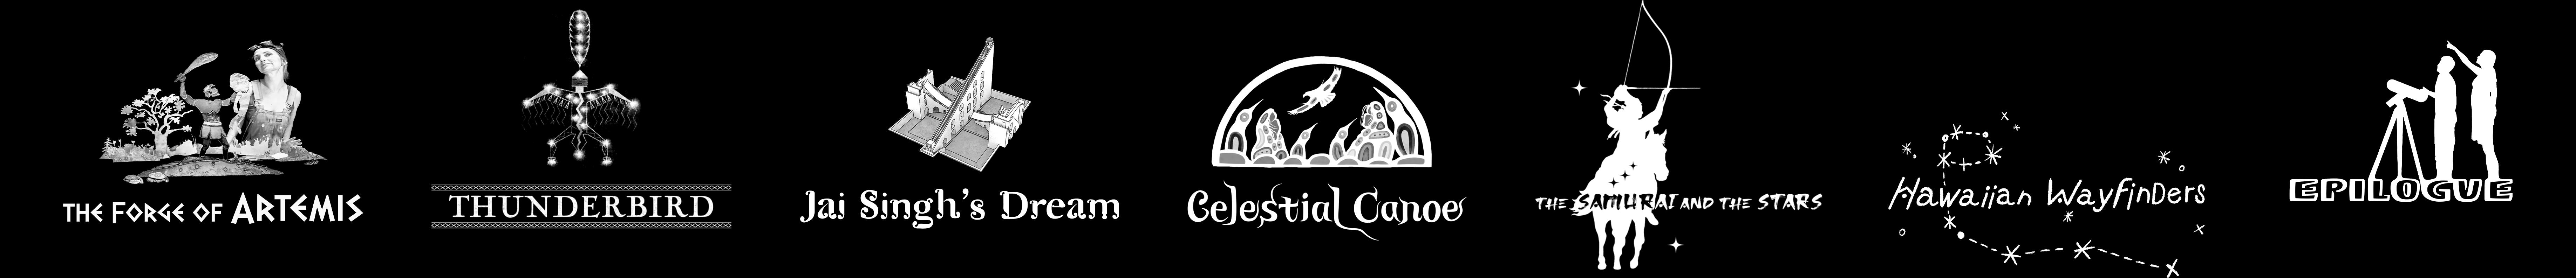

One Sky Project Titles

The planetarium film shorts that are part of the One Sky Project.

Credit: NOIRLab/NSF/AURA